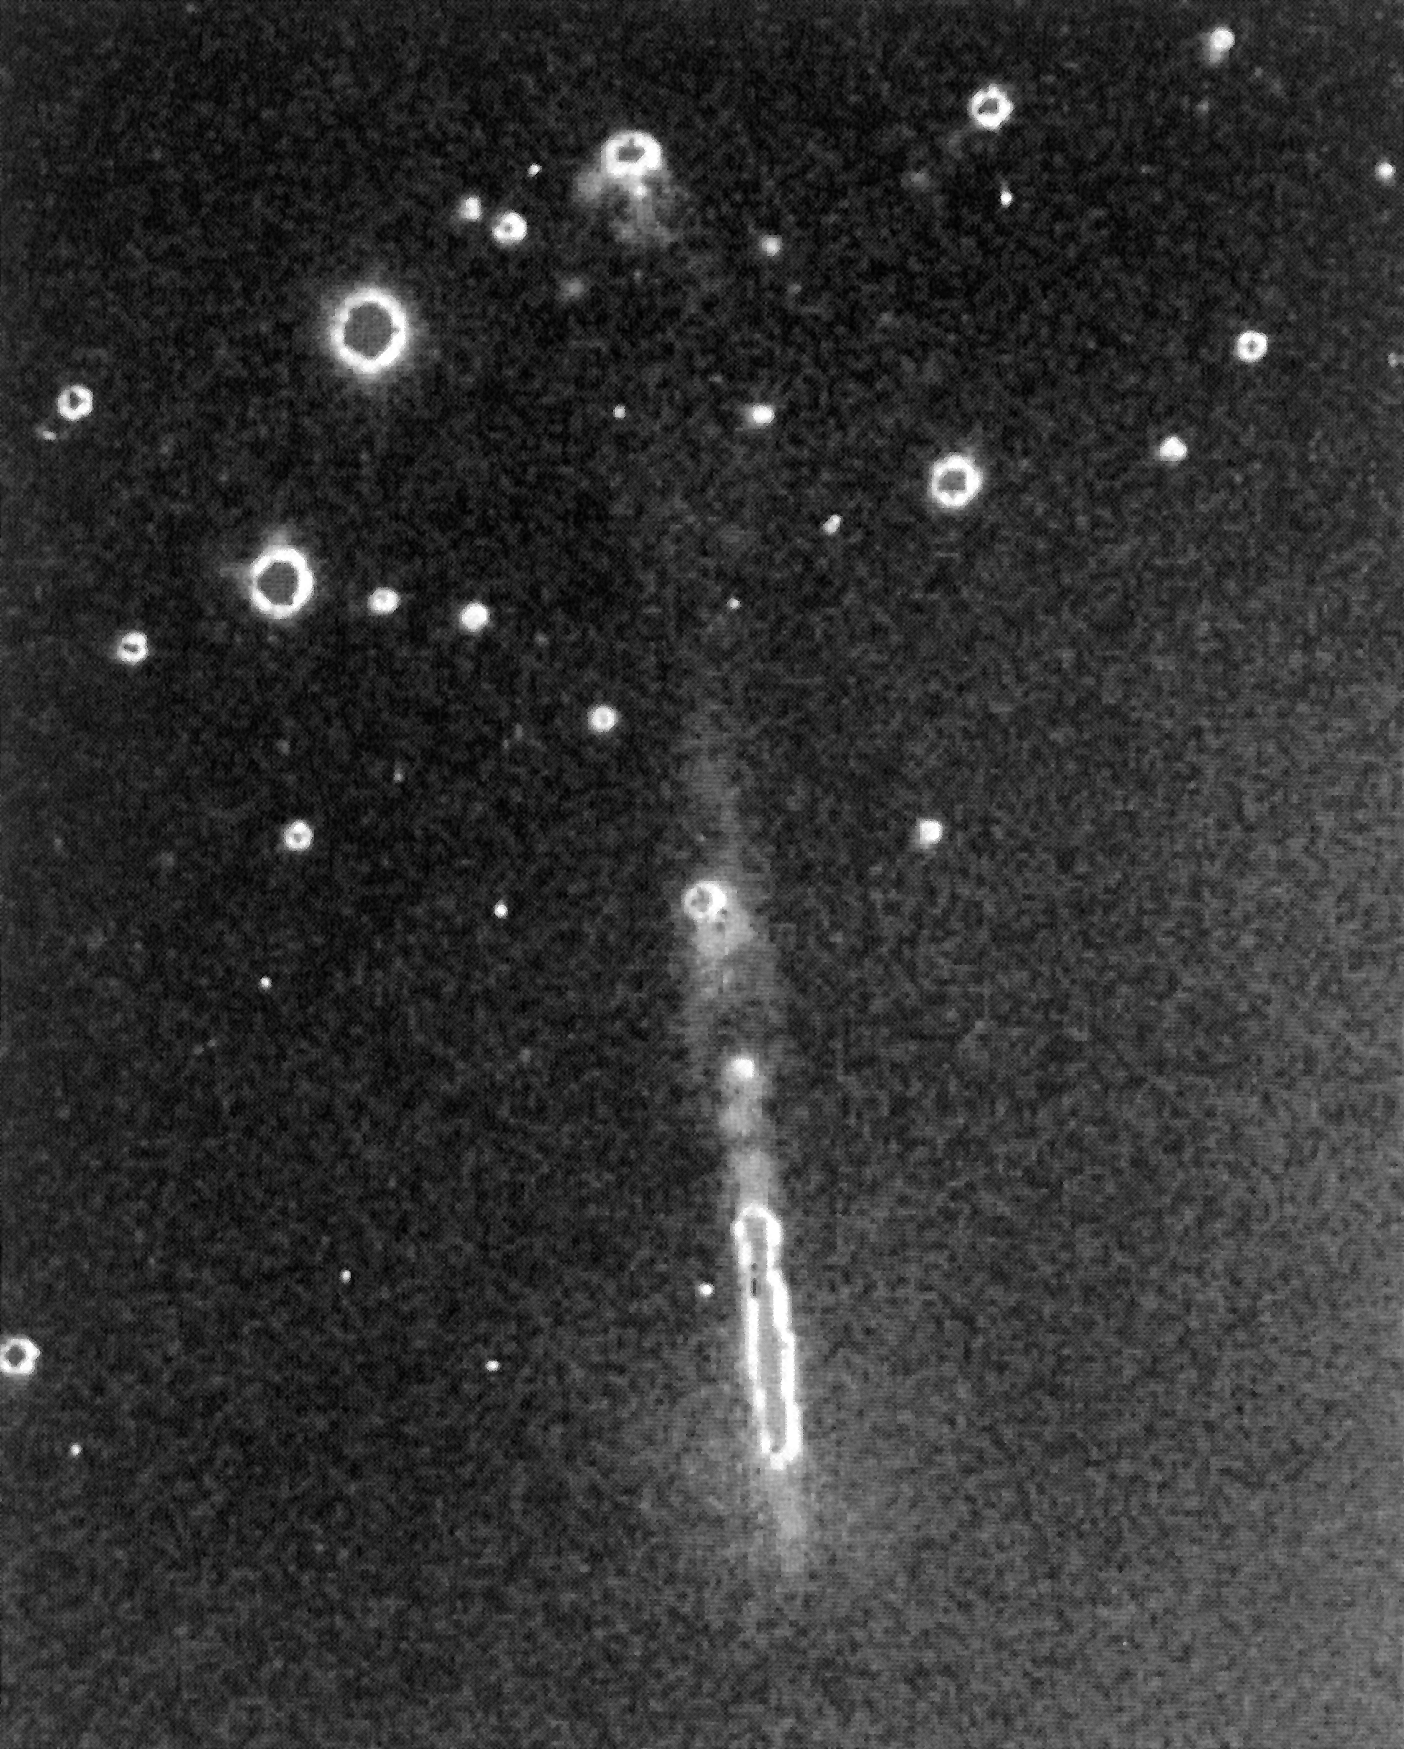

Newly discovered large jet in the HH-111 complex

This photo shows the newly discovered large jet in the HH-111 complex.

The straight jet emerges from the surrounding interstellar cloud in the lower part of the picture. The outline of the cloud is vaguely visible by the brighter background near the right edge of the picture.

Also seen is a diffuse reflection nebula around the lower part of the jet. This nebula is illuminated by the light from the newborn star, hidden deep within the cloud. Because of the heavy obscuration, the star itself is not visible on this photo.

The jet produces a ``bow-shock'' nebula; this is the bright, mushroom-shaped nebula in the upper part of the picture. The round points are background stars in the Milky Way.

Compare this image with the graphic representation of the jet isophotes, also accompanying this Press Release.

The picture was produced as a composite of four 1 hour CCD exposures, obtained with the Danish 1.5 m telescope at La Silla through a narrow optical filter. The light seen here from the jet is emitted by singly ionised sulphur atoms.

This photo is available in a B/W and a false-colour version. (ESO Press Release eso8906; BW and Colour)

Credit: ESO